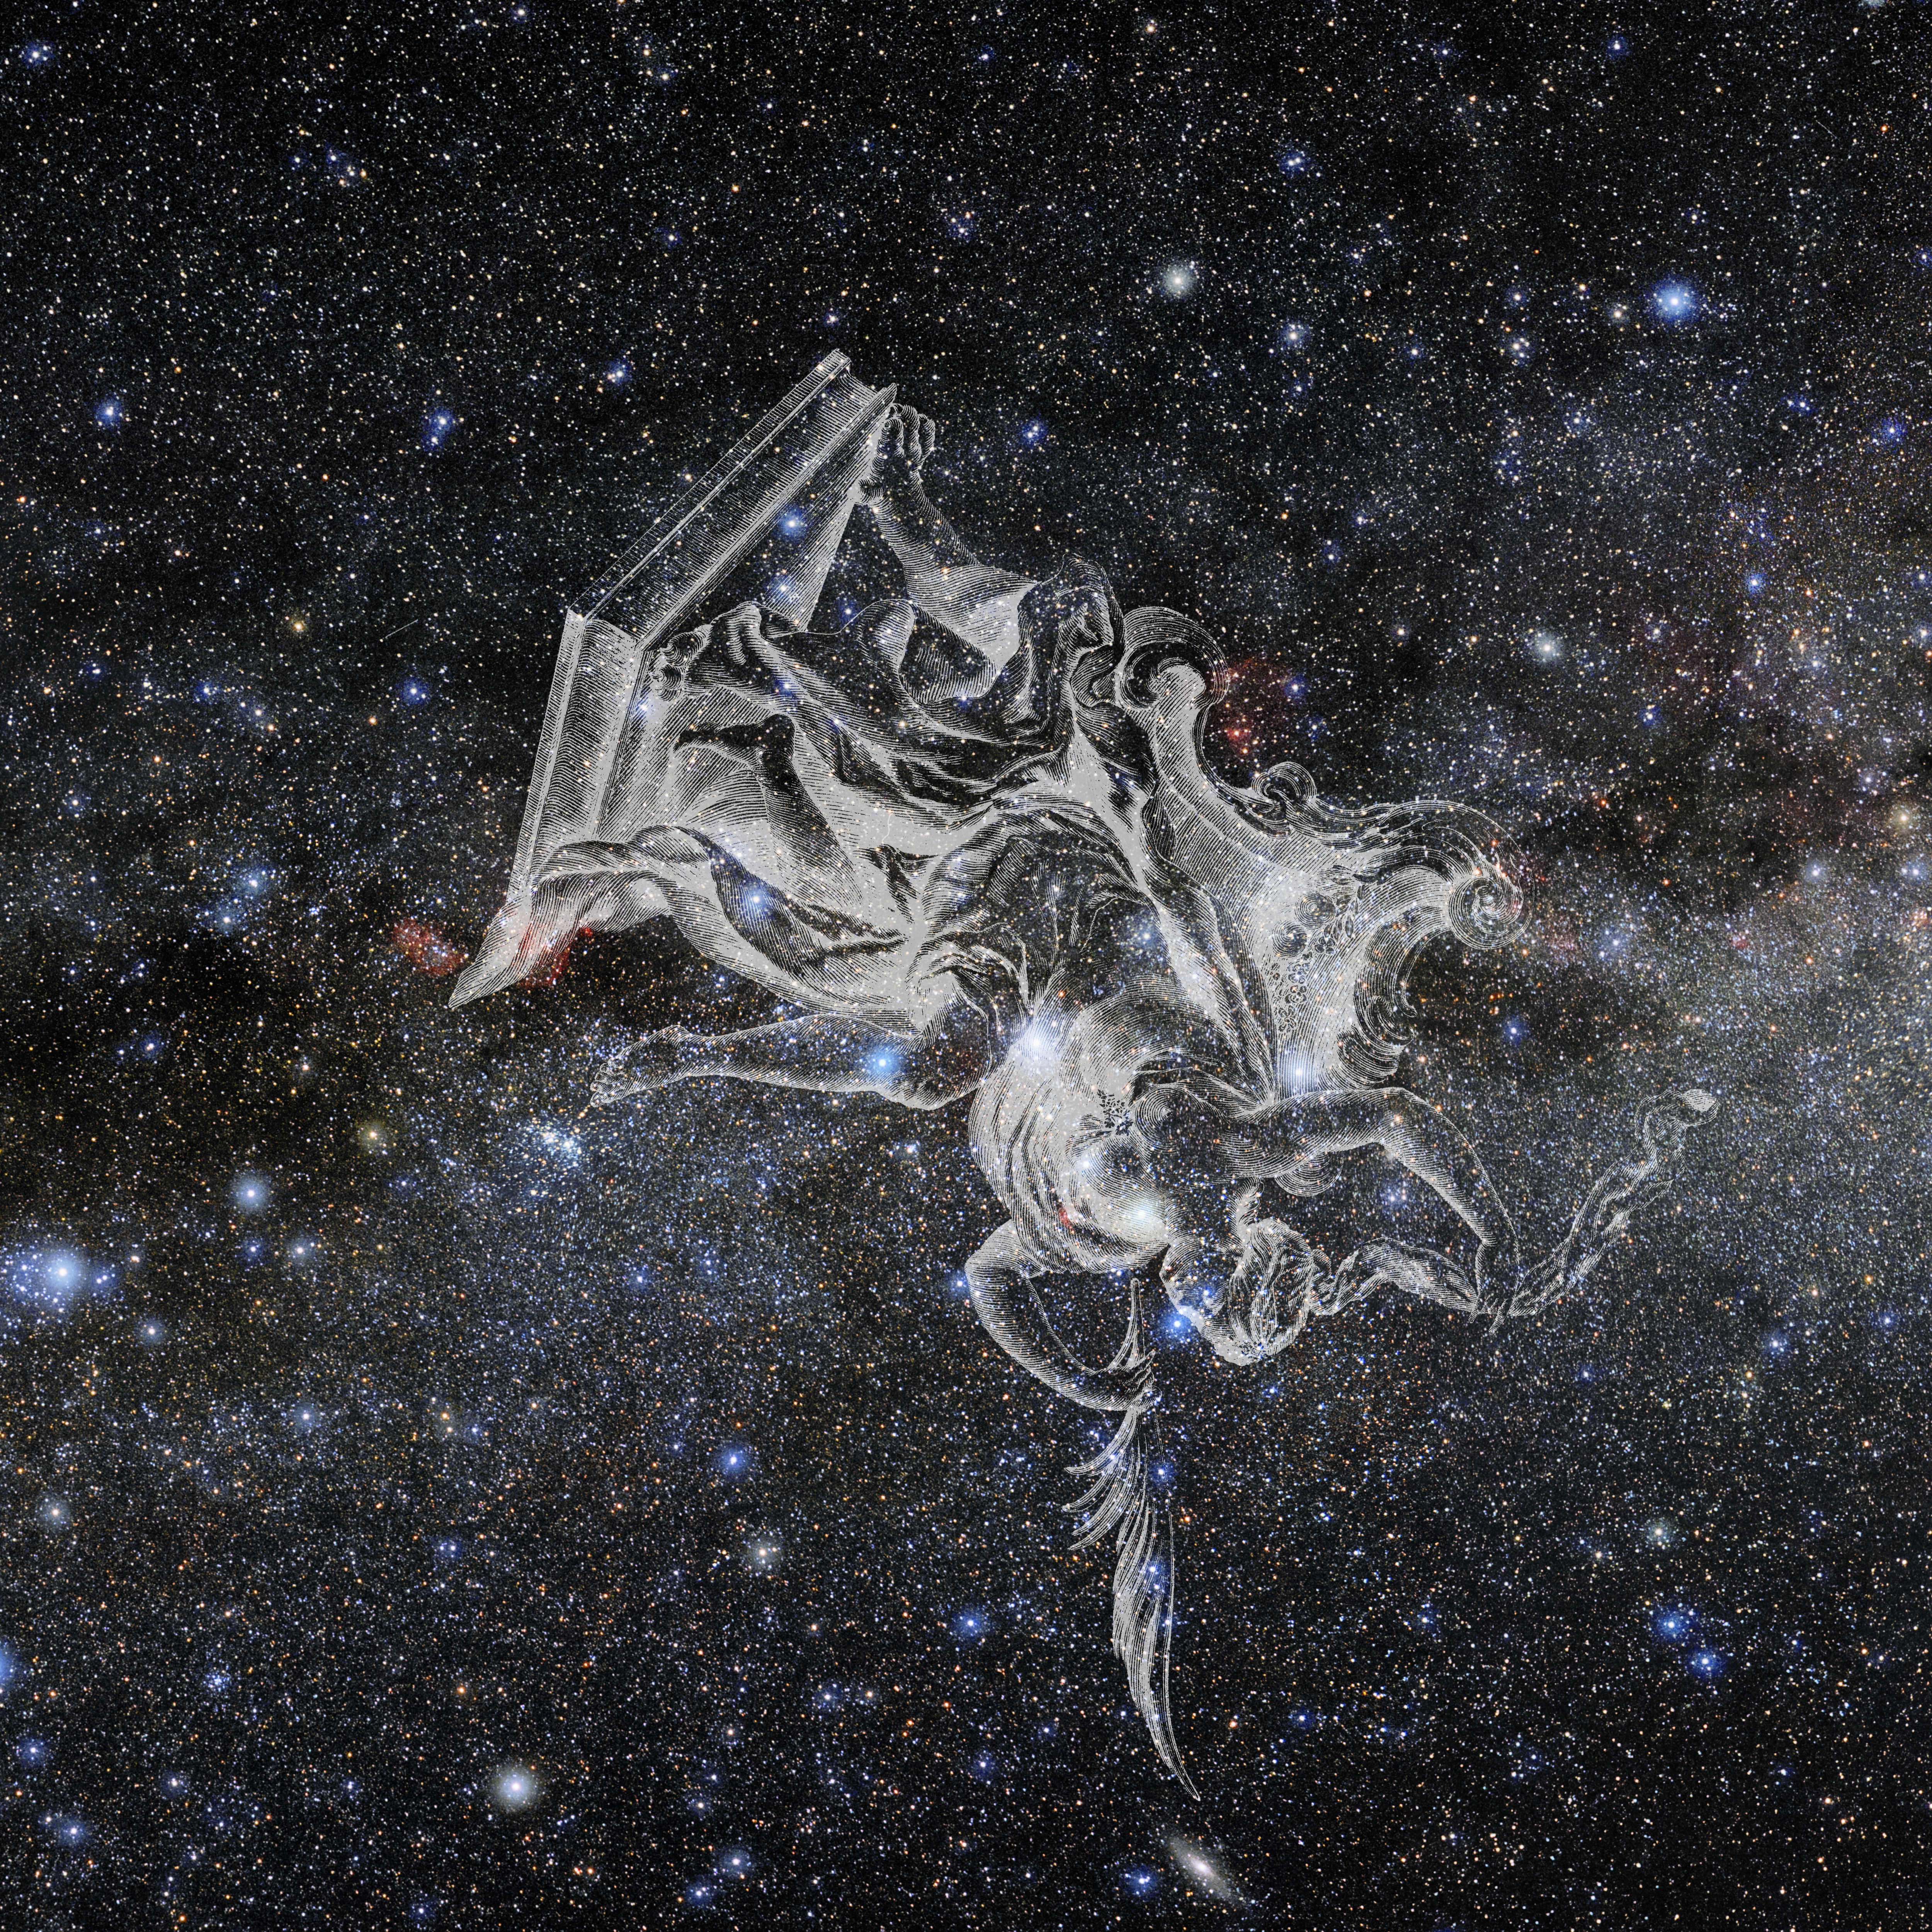

Cassiopeia with Hevelius Drawing

Photo of the constellation Cassiopeia from NOIRLab's 88 Constellations project showing Johannes Hevelius drawing of the constellation in Uranographia, his celestial catalogue in 1690.
Here is the version with the constellation 'stick figure' and here the unannotated version.

Credit: E. Slawik/NOIRLab/NSF/AURA/M. Zamani/J. Hevelius/NASA Universe of Learning/USNO/STScI